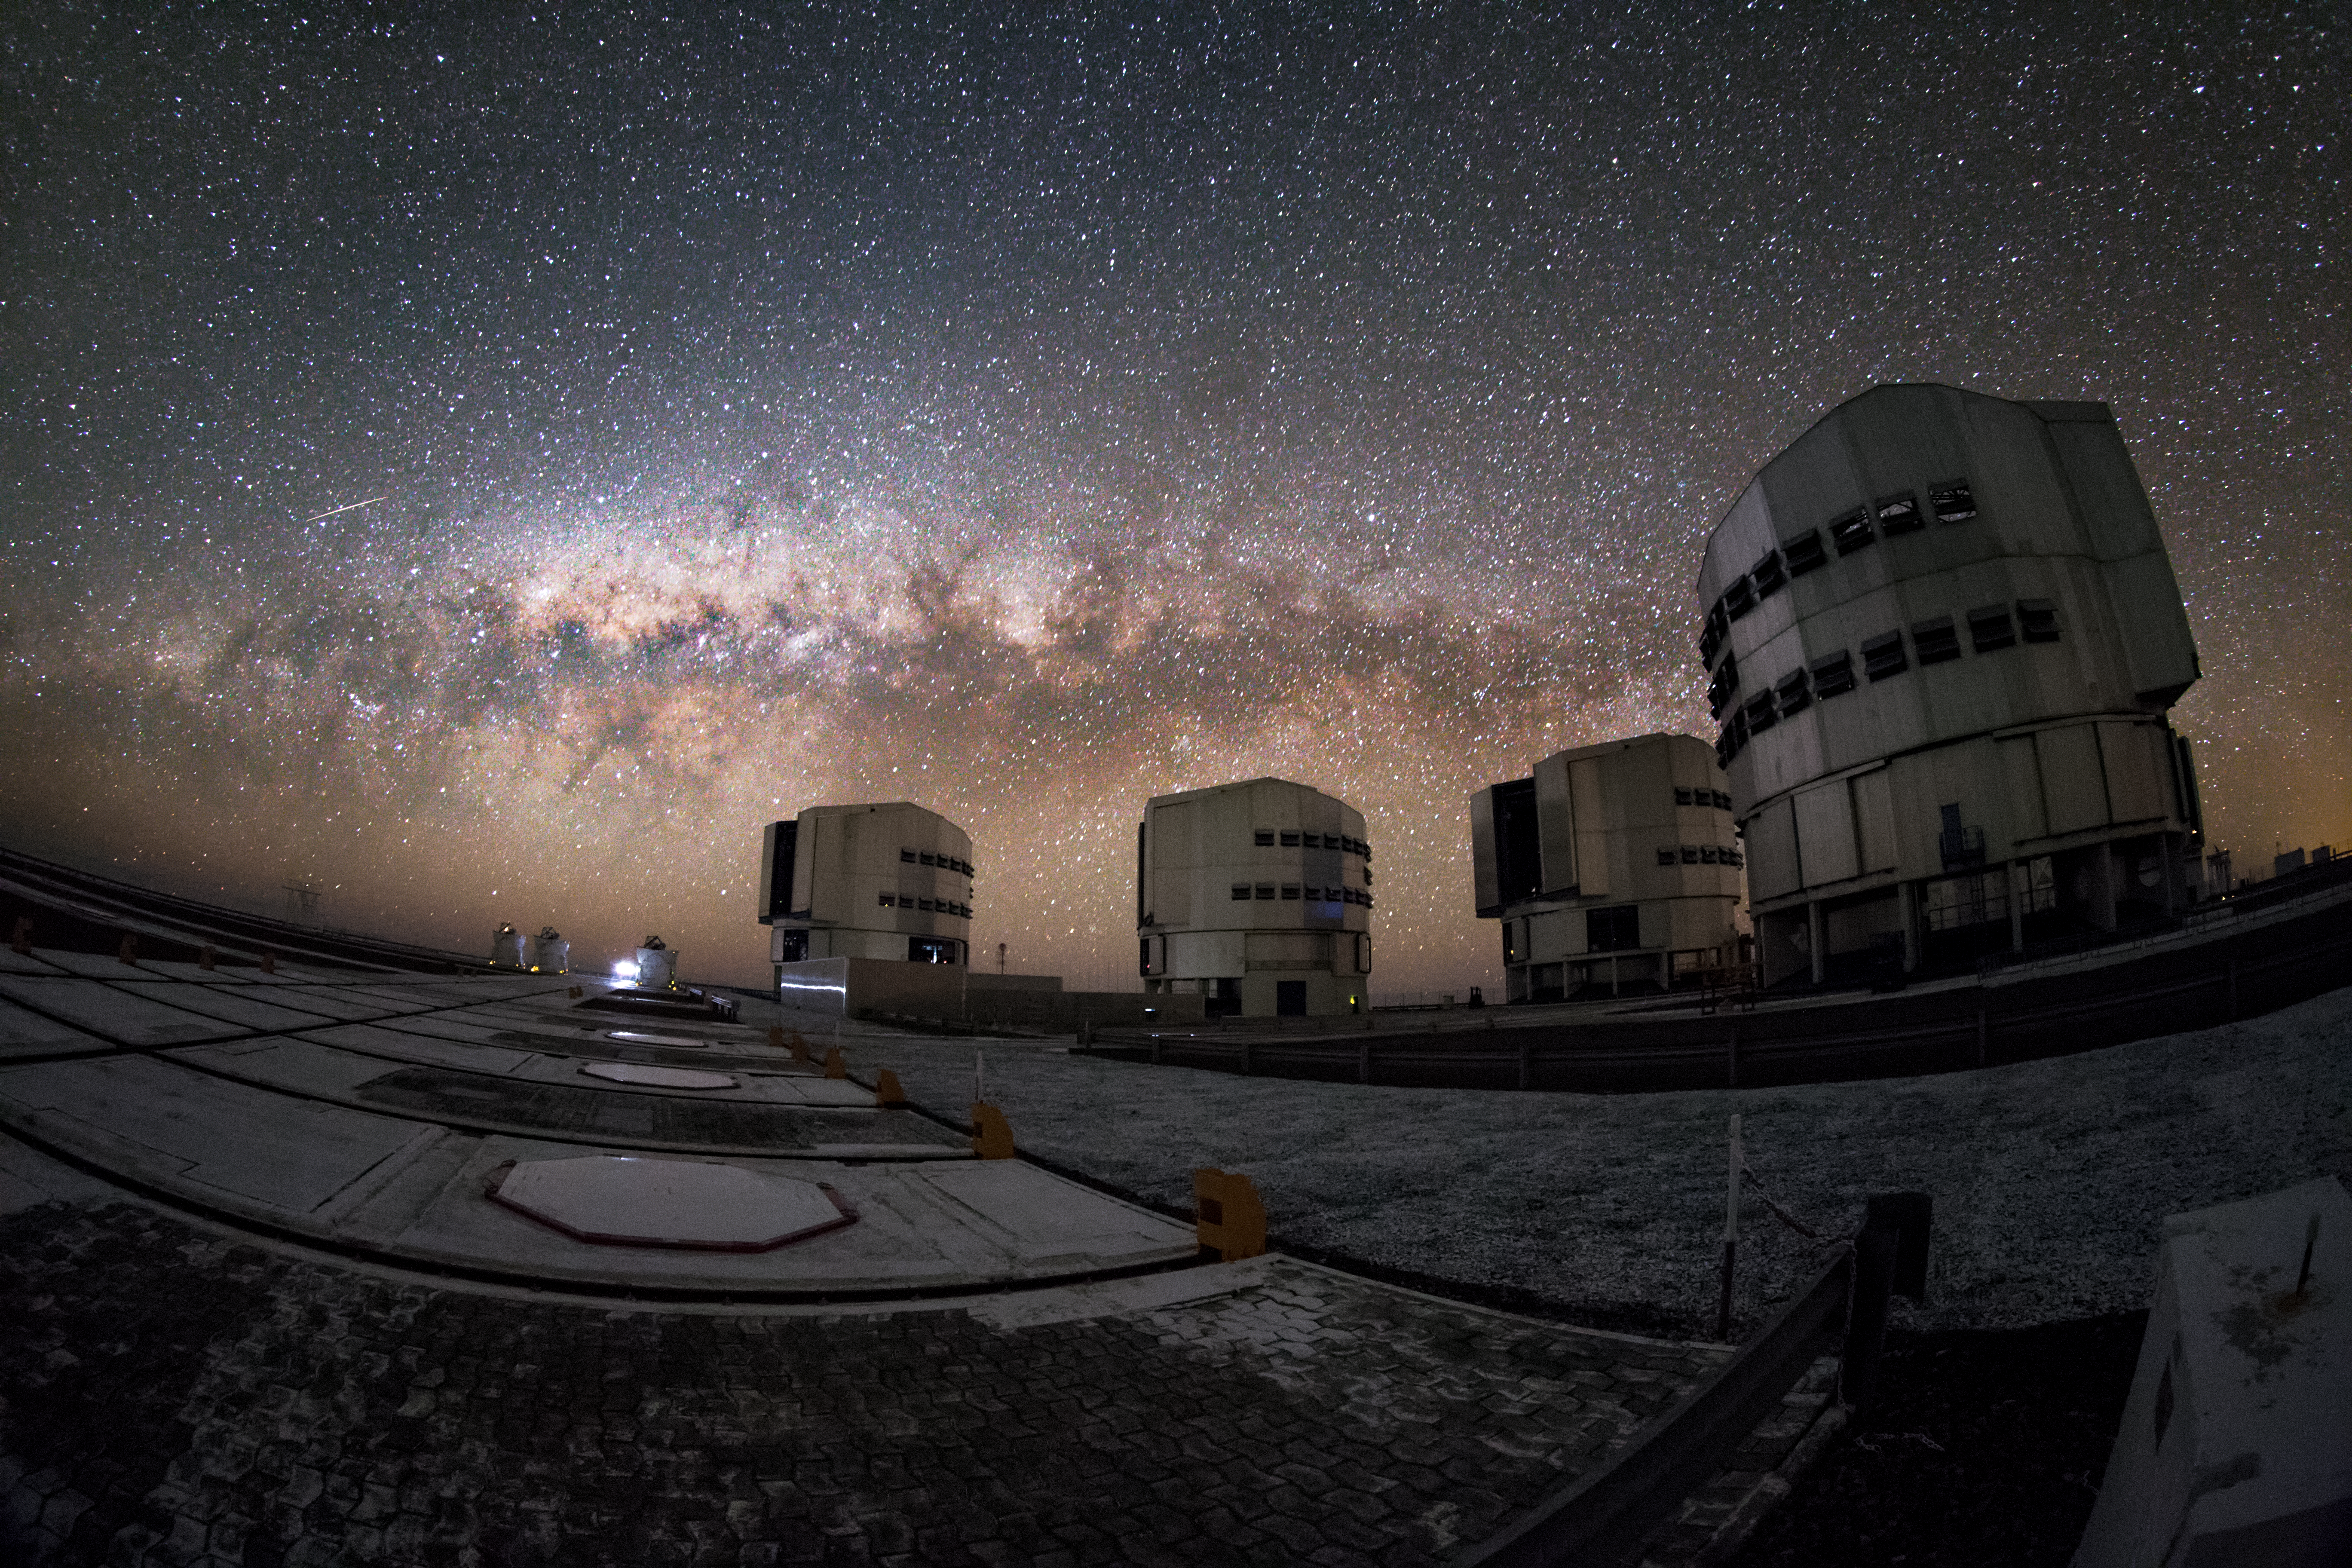

The VLT family

This spectacular image shows the Milky Way lying parallel to the horizon behind the ESO-operated Very Large Telescope (VLT). The VLT is based at the Cerro Paranal site in the Atacama Desert of northern Chile, and it houses four 8.2-metre Unit Telescopes known as Antu, Kueyen, Melipal and Yepun, shown here lined up in front of a stunning starry backdrop.

Credit: M. Claro/ESO